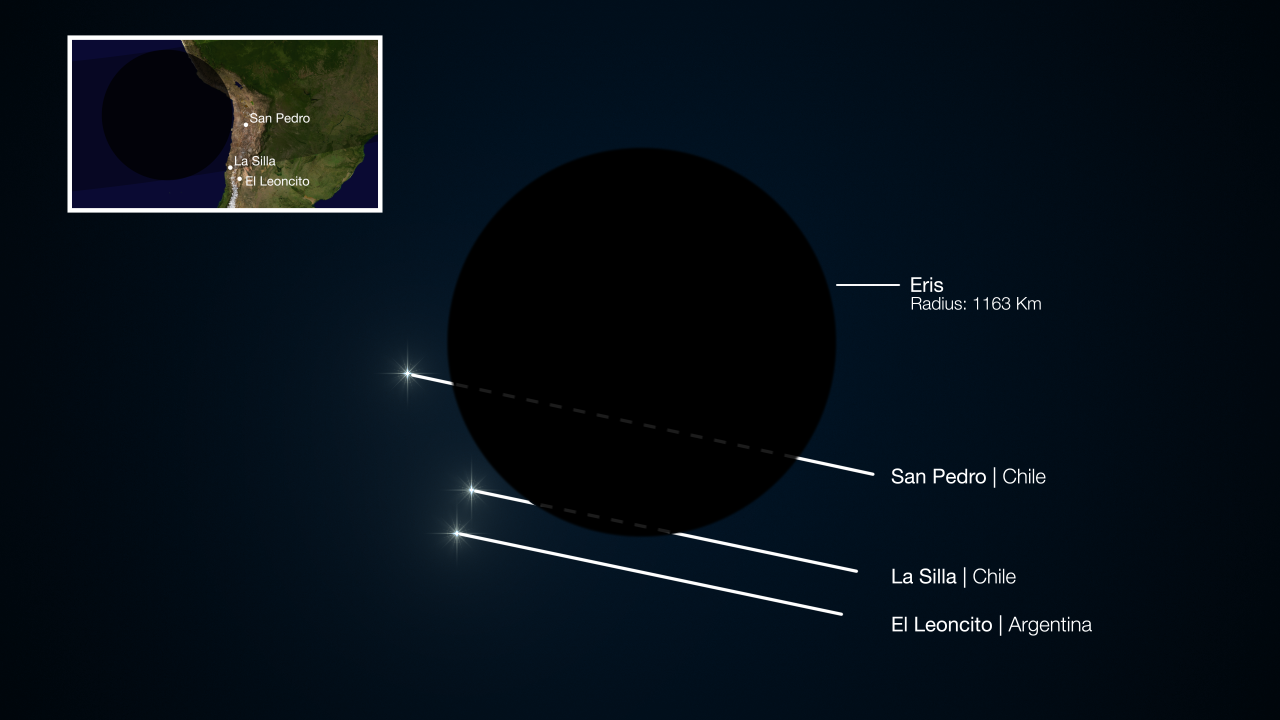

The occultation of the dwarf planet Eris in November 2010

This diagram shows the path of a faint star during the occultation of the dwarf planet Eris in November 2010. Two sites in South America saw the faint star briefly disappear as its light was blocked by Eris and another recorded no change in brightness. Studies of where the event was seen, and for how long, have allowed astronomers to measure the size of Eris accurately for the first time. Surprisingly, they find it to be almost exactly the same size as Pluto and that it has a very reflective surface.

Credit: ESO/L. Calçada